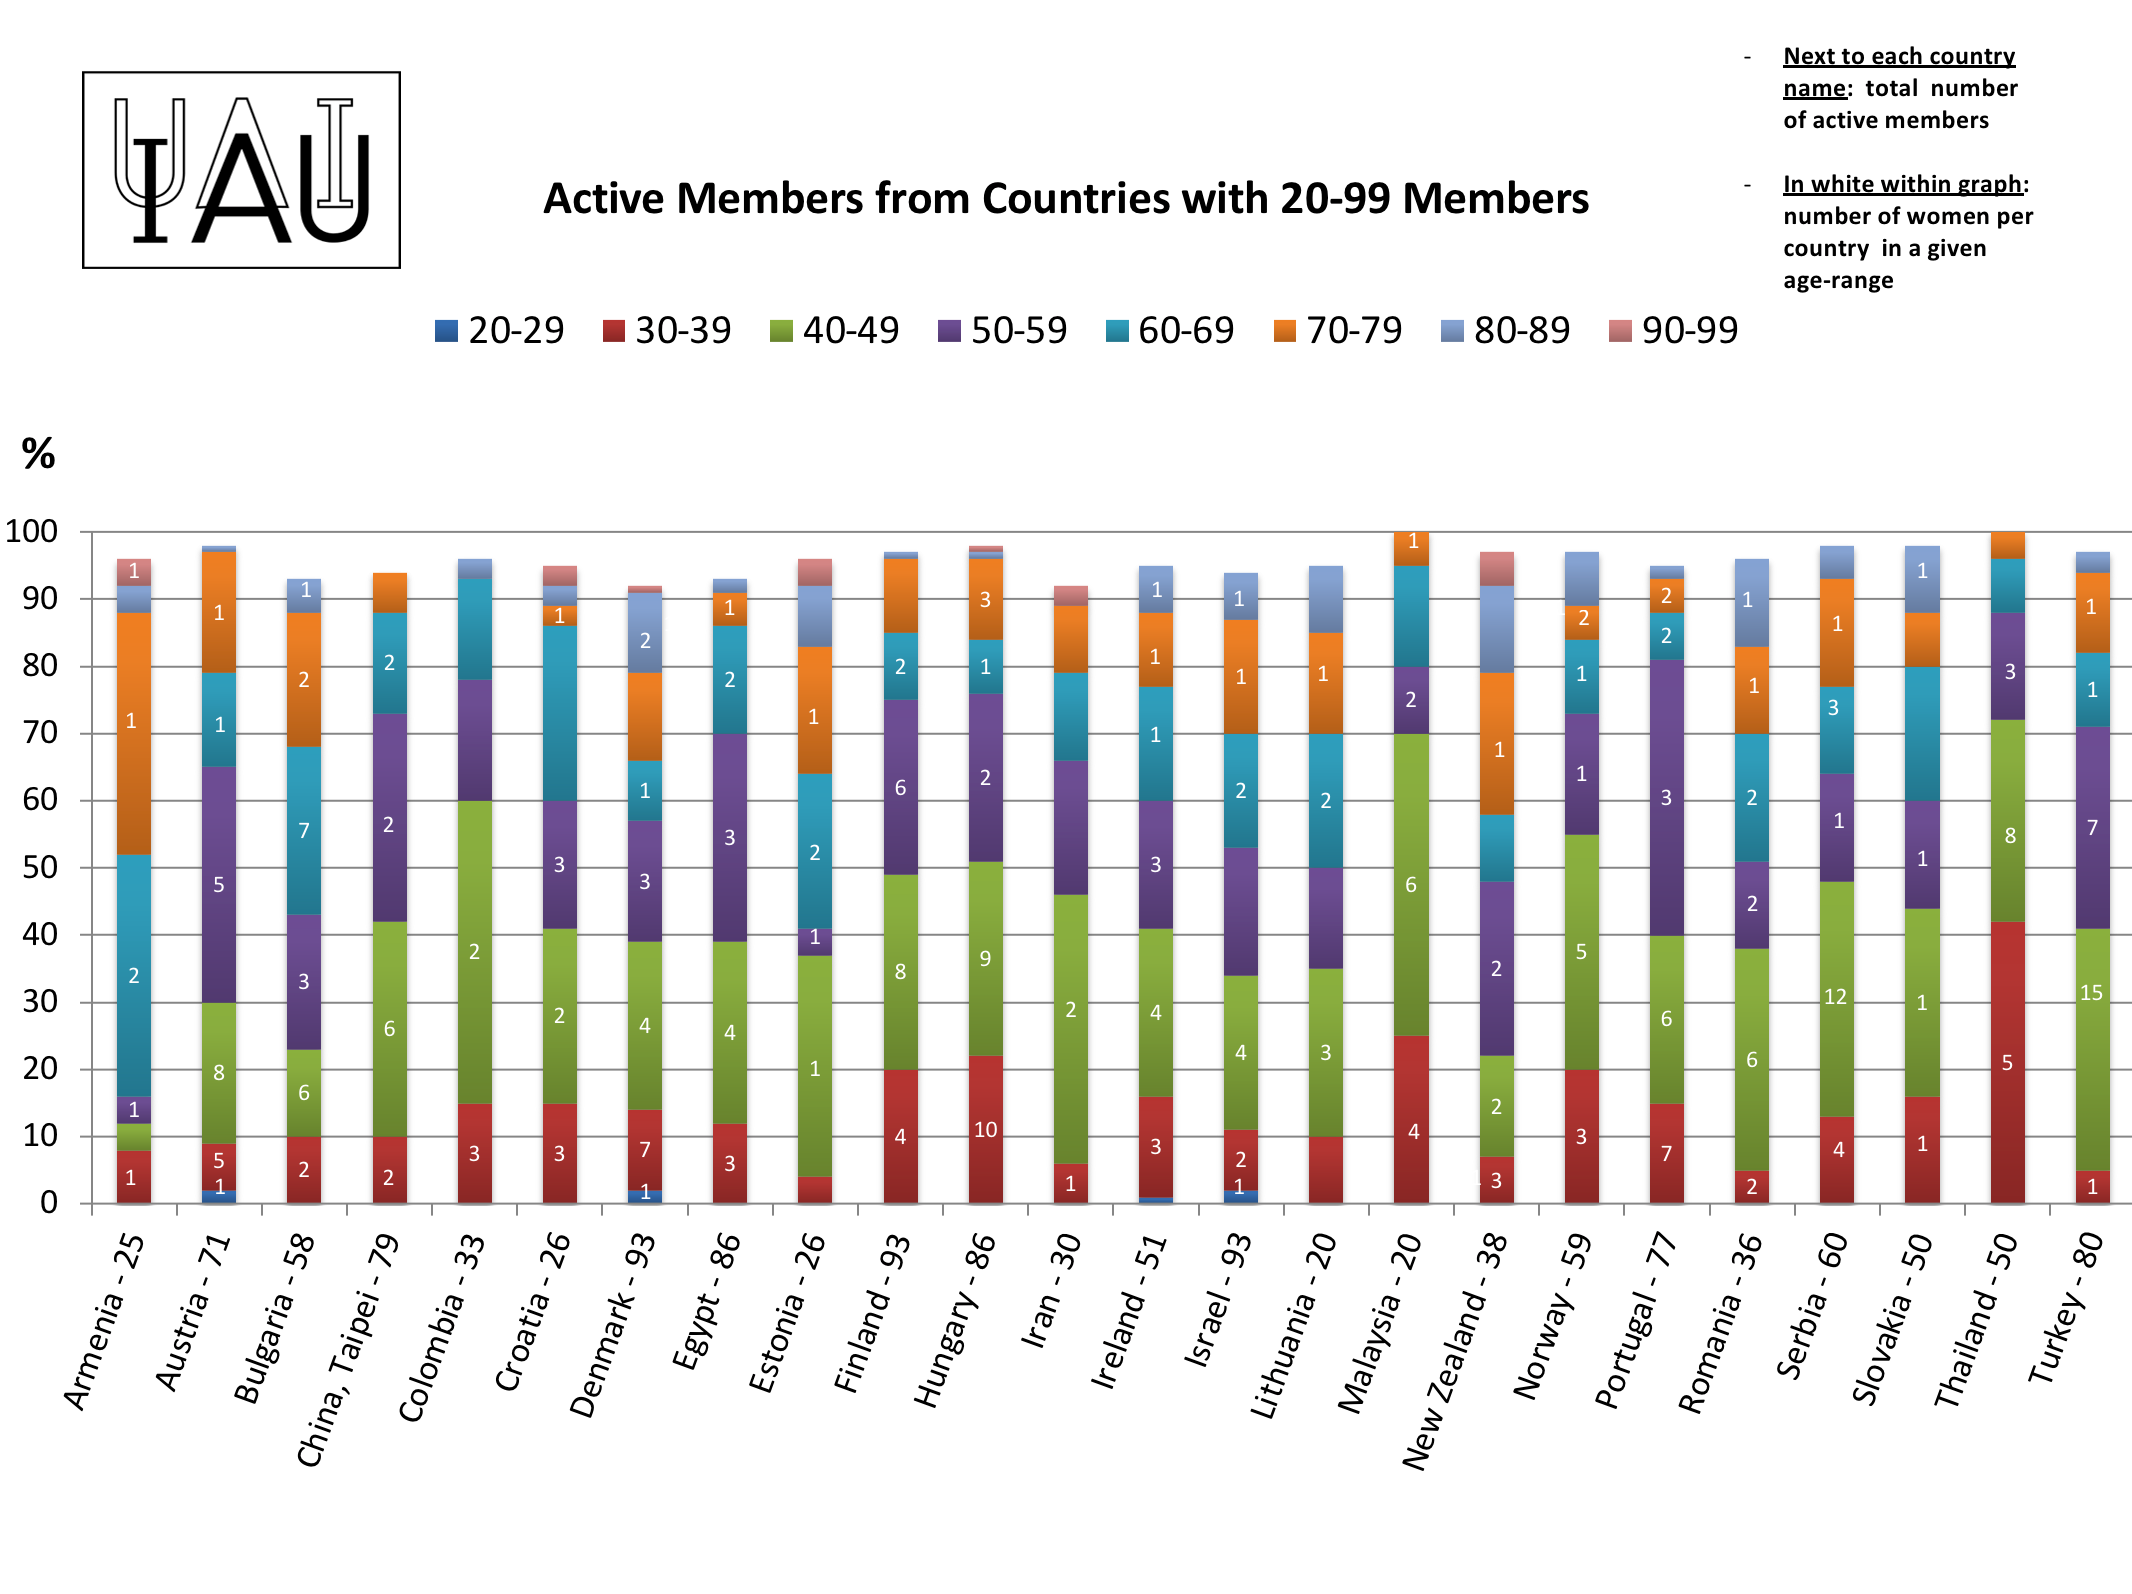

Active members from countries with 20-99 members.

IAU active members from countries with 20-99 members.

Credit: IAU